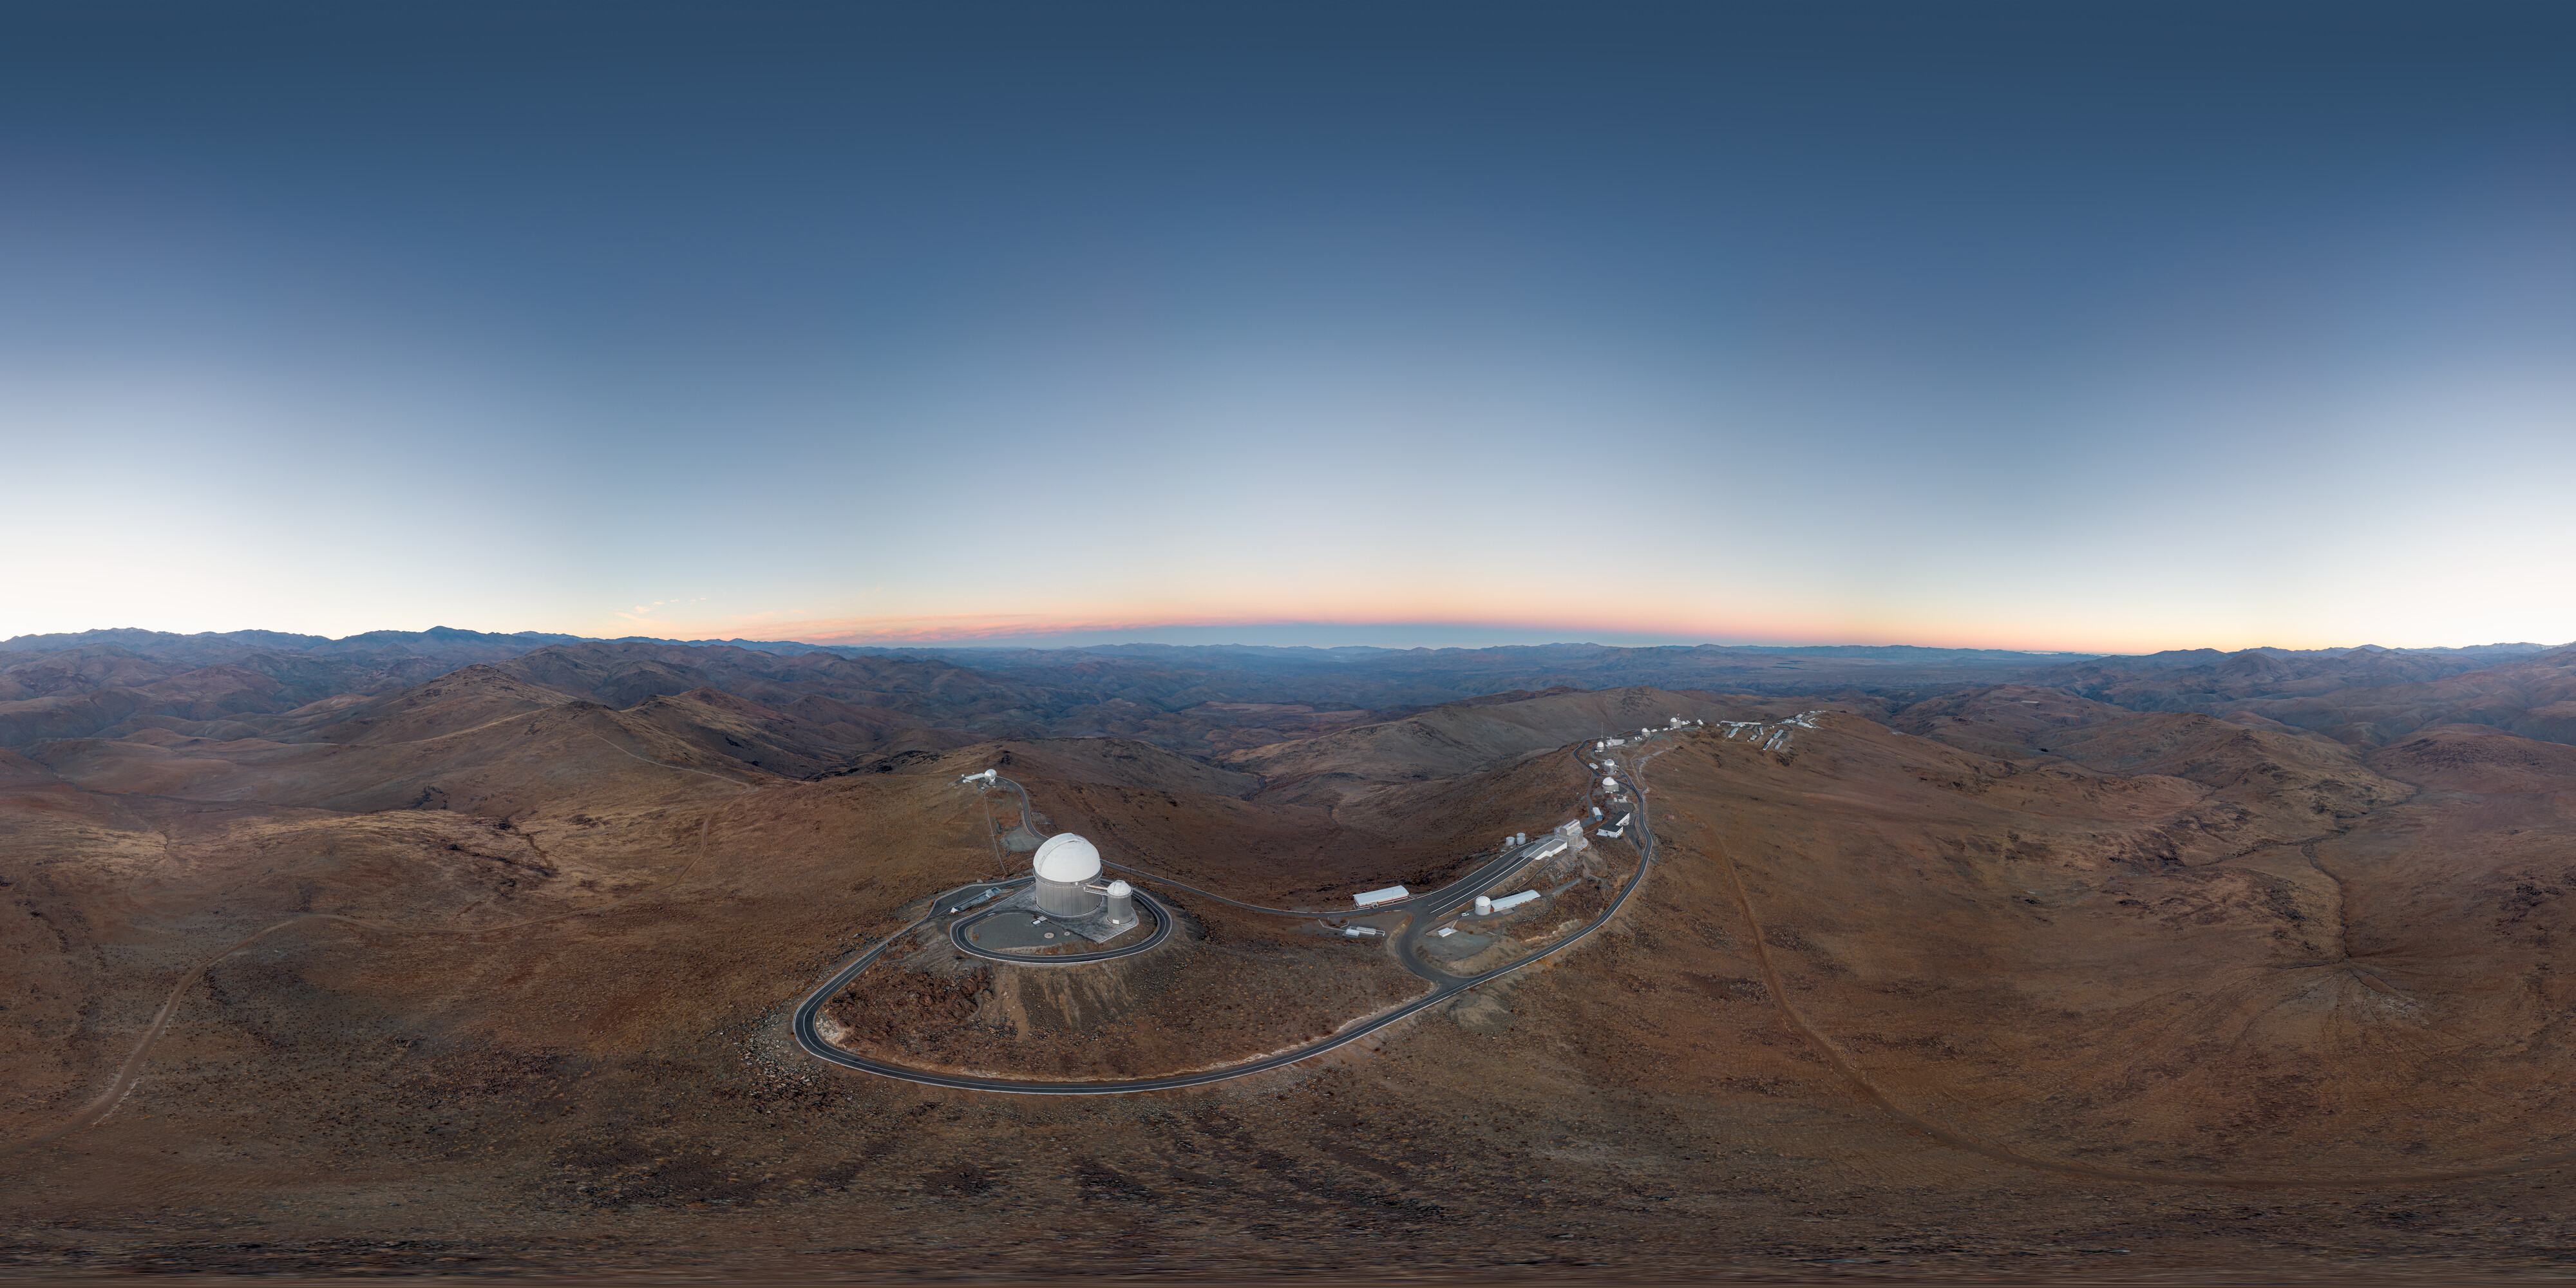

Drone captures La Silla Observatory

La Silla Observatory sits nestled on the outskirts of the Chilean Atacama Desert. Located far from light pollution and at 2400 metres, La Silla is an ideal location for stellar observations with one of the darkest night skies on Earth.

Credit: R. Lucchesi/ESO